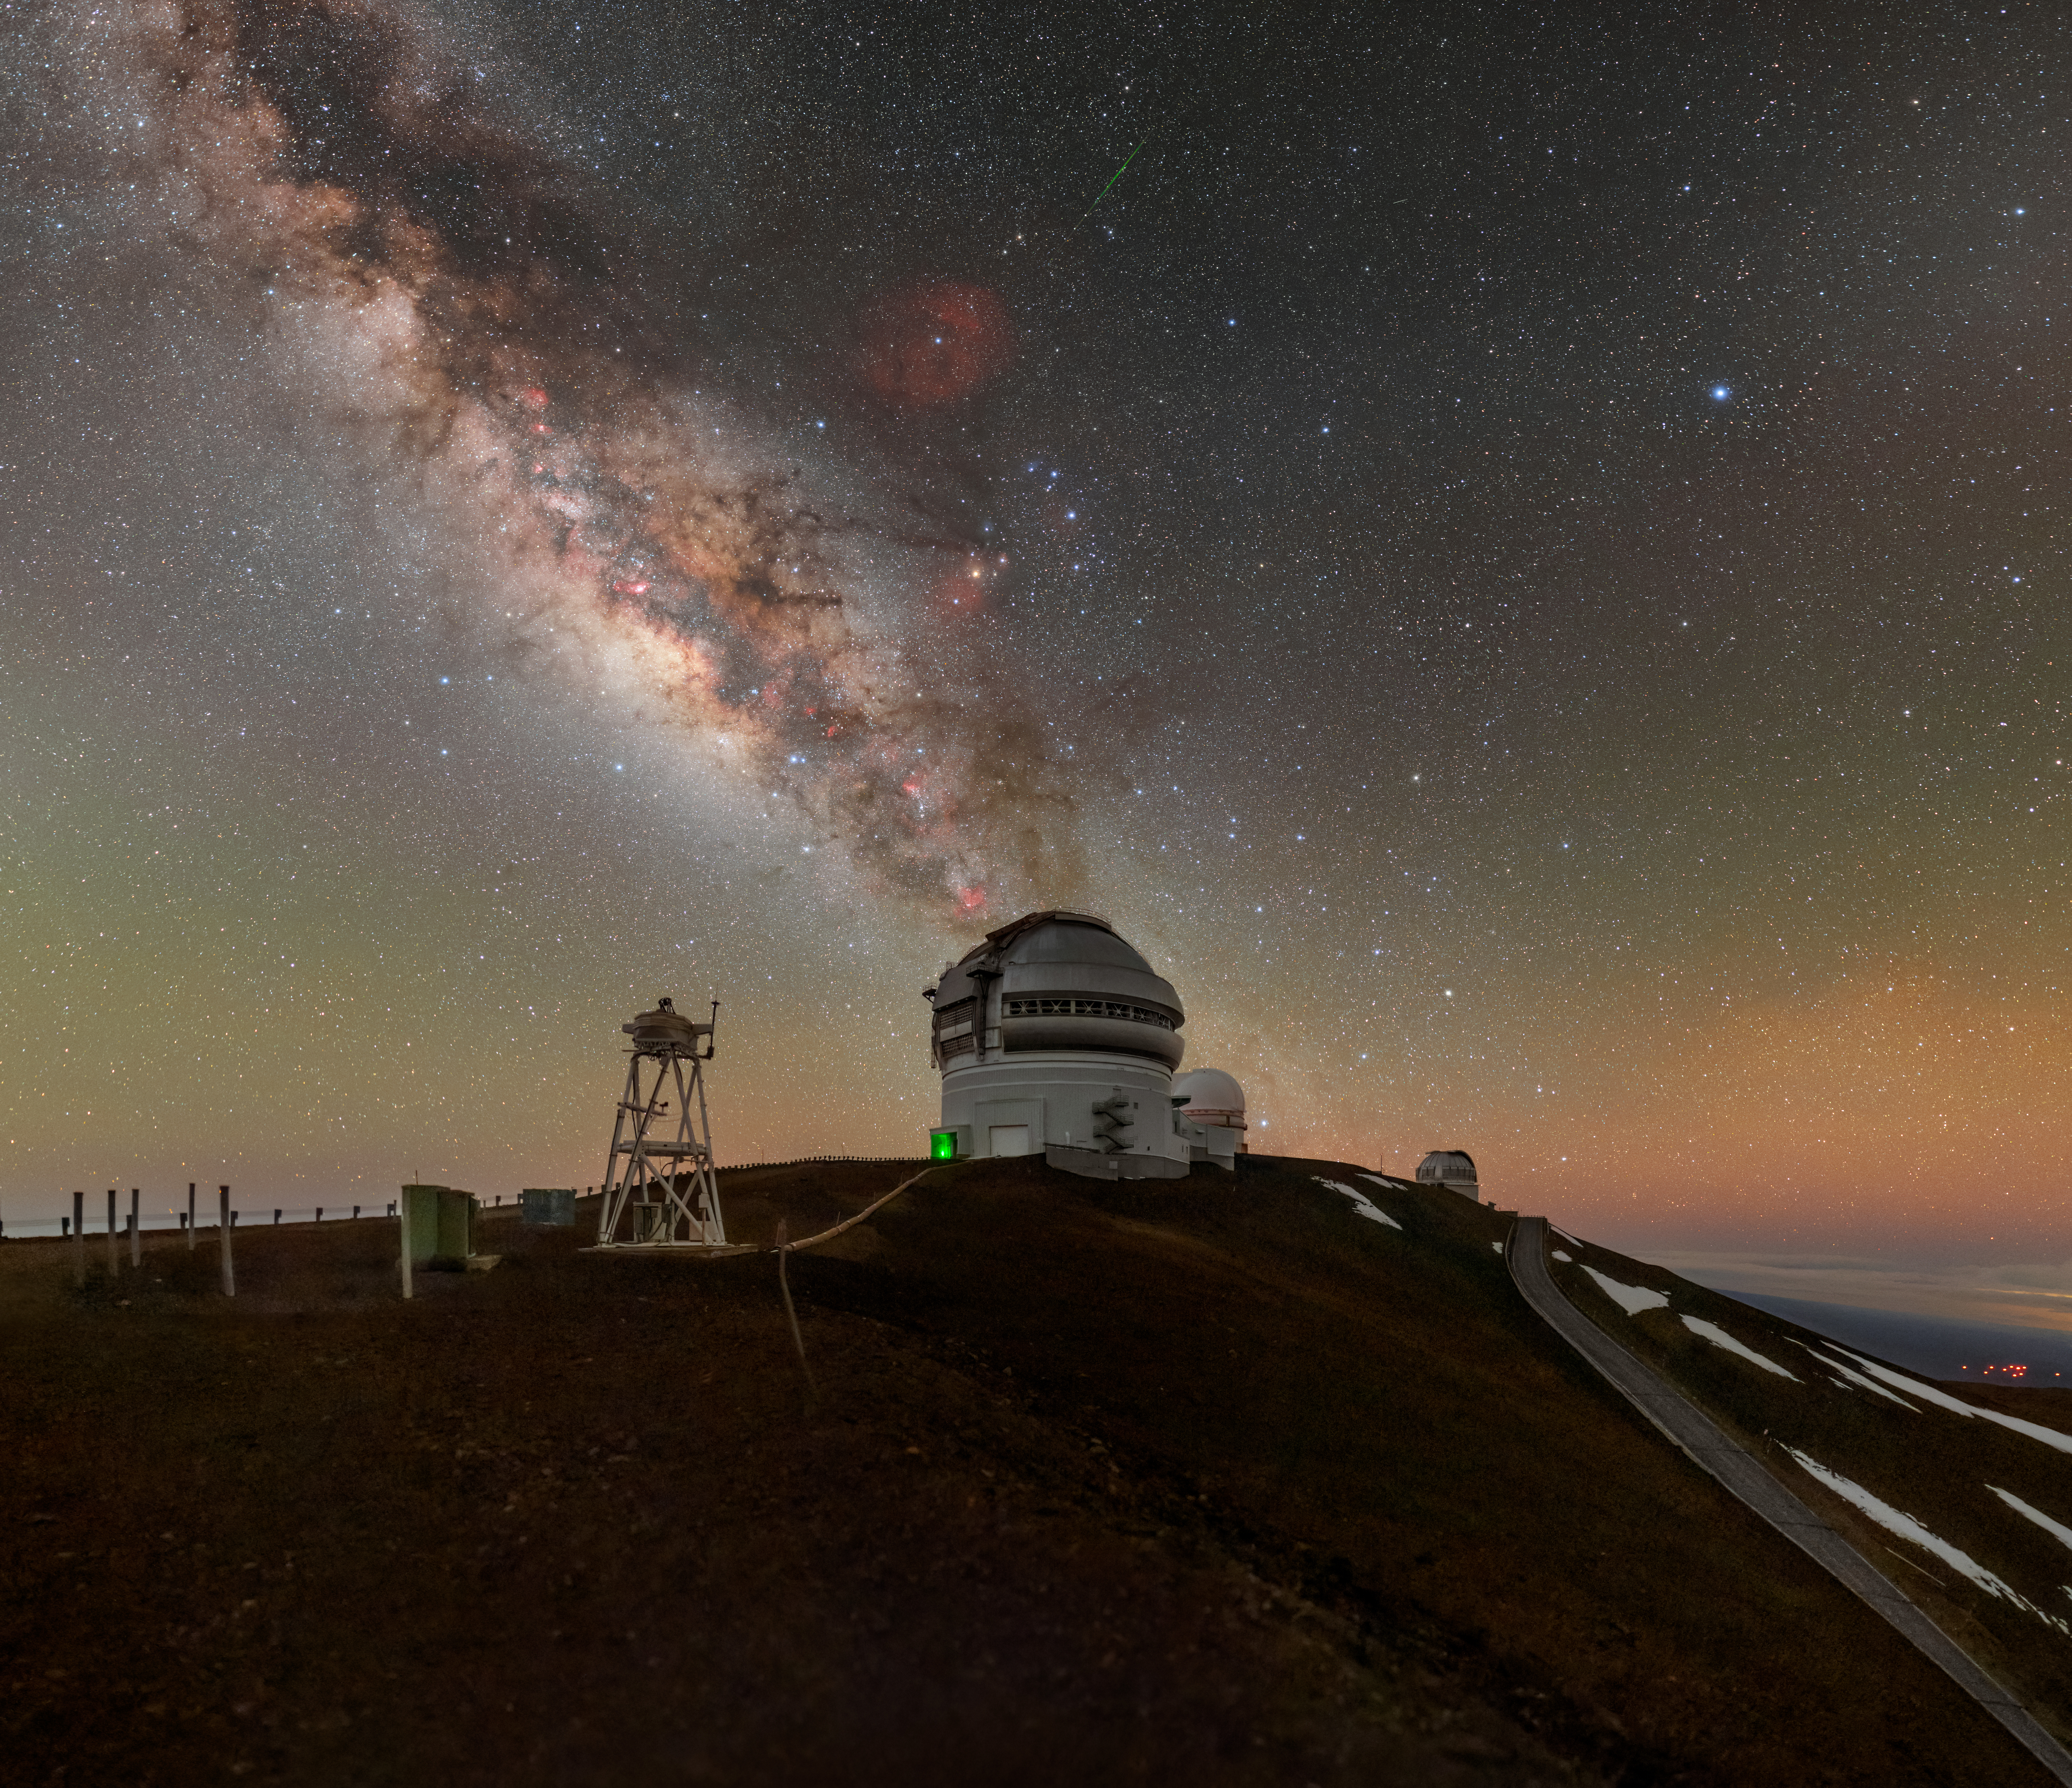

Hurry, Make a Wish!

Have you ever wished upon a shooting star? Shooting stars are not actually stars at all, but are seen when small rocks from space, called meteoroids, smash through the Earth’s atmosphere. The rocks as they pass through the atmosphere cause a streak of light and become a meteor. This photographer was lucky enough to capture a meteor here in this image of Gemini North, one half of the International Gemini Observatory, supported in part by the U.S. National Science Foundation and operated by NSF NOIRLab. Easily visible meteors are often part of large showers that occur when Earth passes through the trail of debris left by a comet and appear in rapid succession in the night sky. These meteor showers happen at specific times of the year and last for predictable periods of time. Lone meteors, like the green streak in the upper center of this image, are random events that occur year round. Since it’s uncertain when or where lone meteors will occur, these brief events add a captivating sense of surprise to the night sky.

This photo was taken as part of the NOIRLab 2022 Photo Expedition to all the NOIRLab sites. Petr Horálek, the photographer, is a NOIRLab Audiovisual Ambassador.

Credit: International Gemini Observatory/NOIRLab/NSF/AURA/P. Horálek (Institute of Physics in Opava), M. Kosari